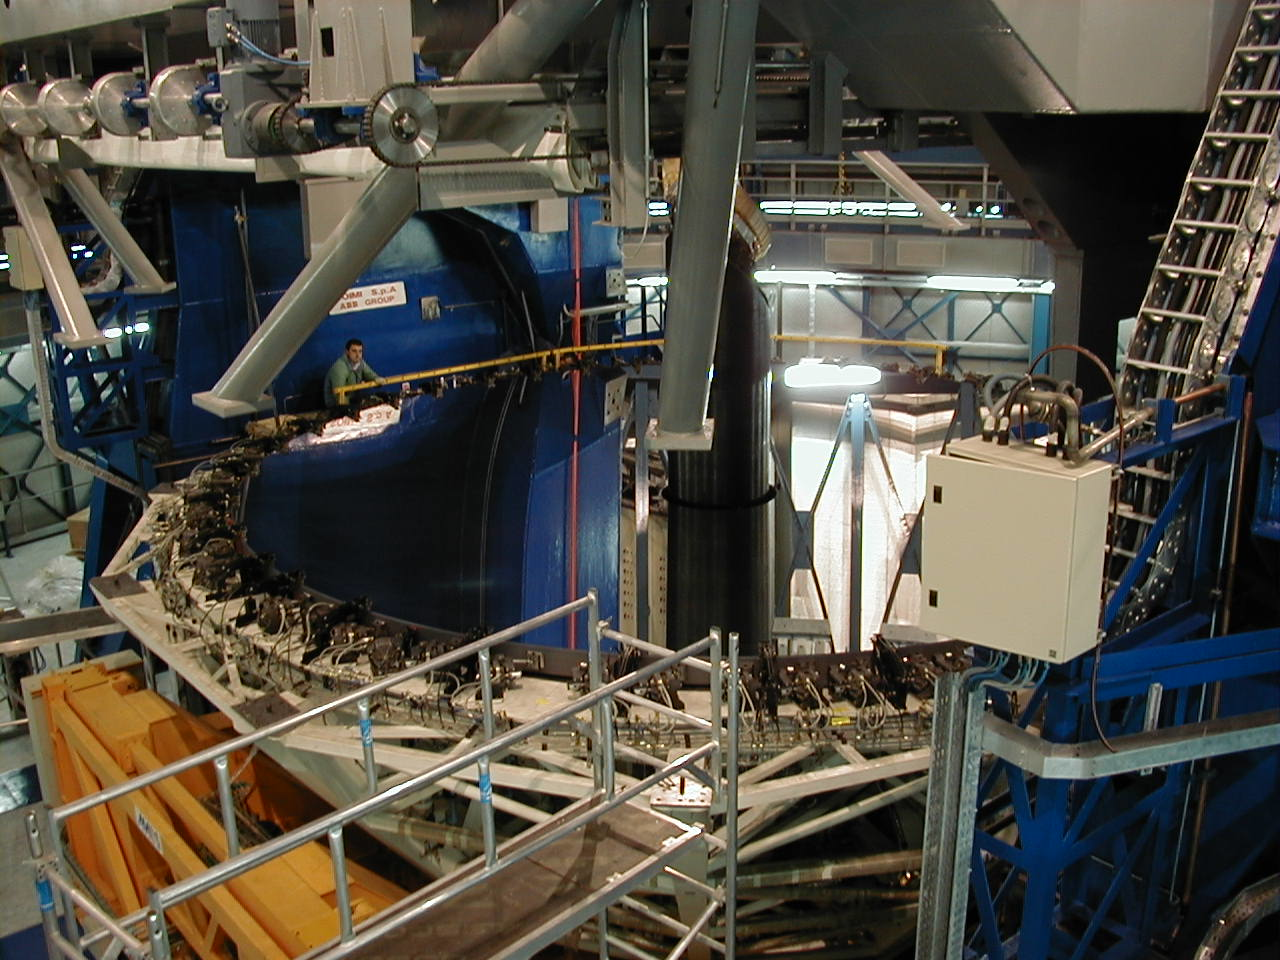

Preparations for the mirror cell attachment to MELIPAL

Early next morning, the ESO crew prepares to lift the Mirror Cell and to attach it to the lower end of the mechanical structure of MELIPAL .

Credit: ESO